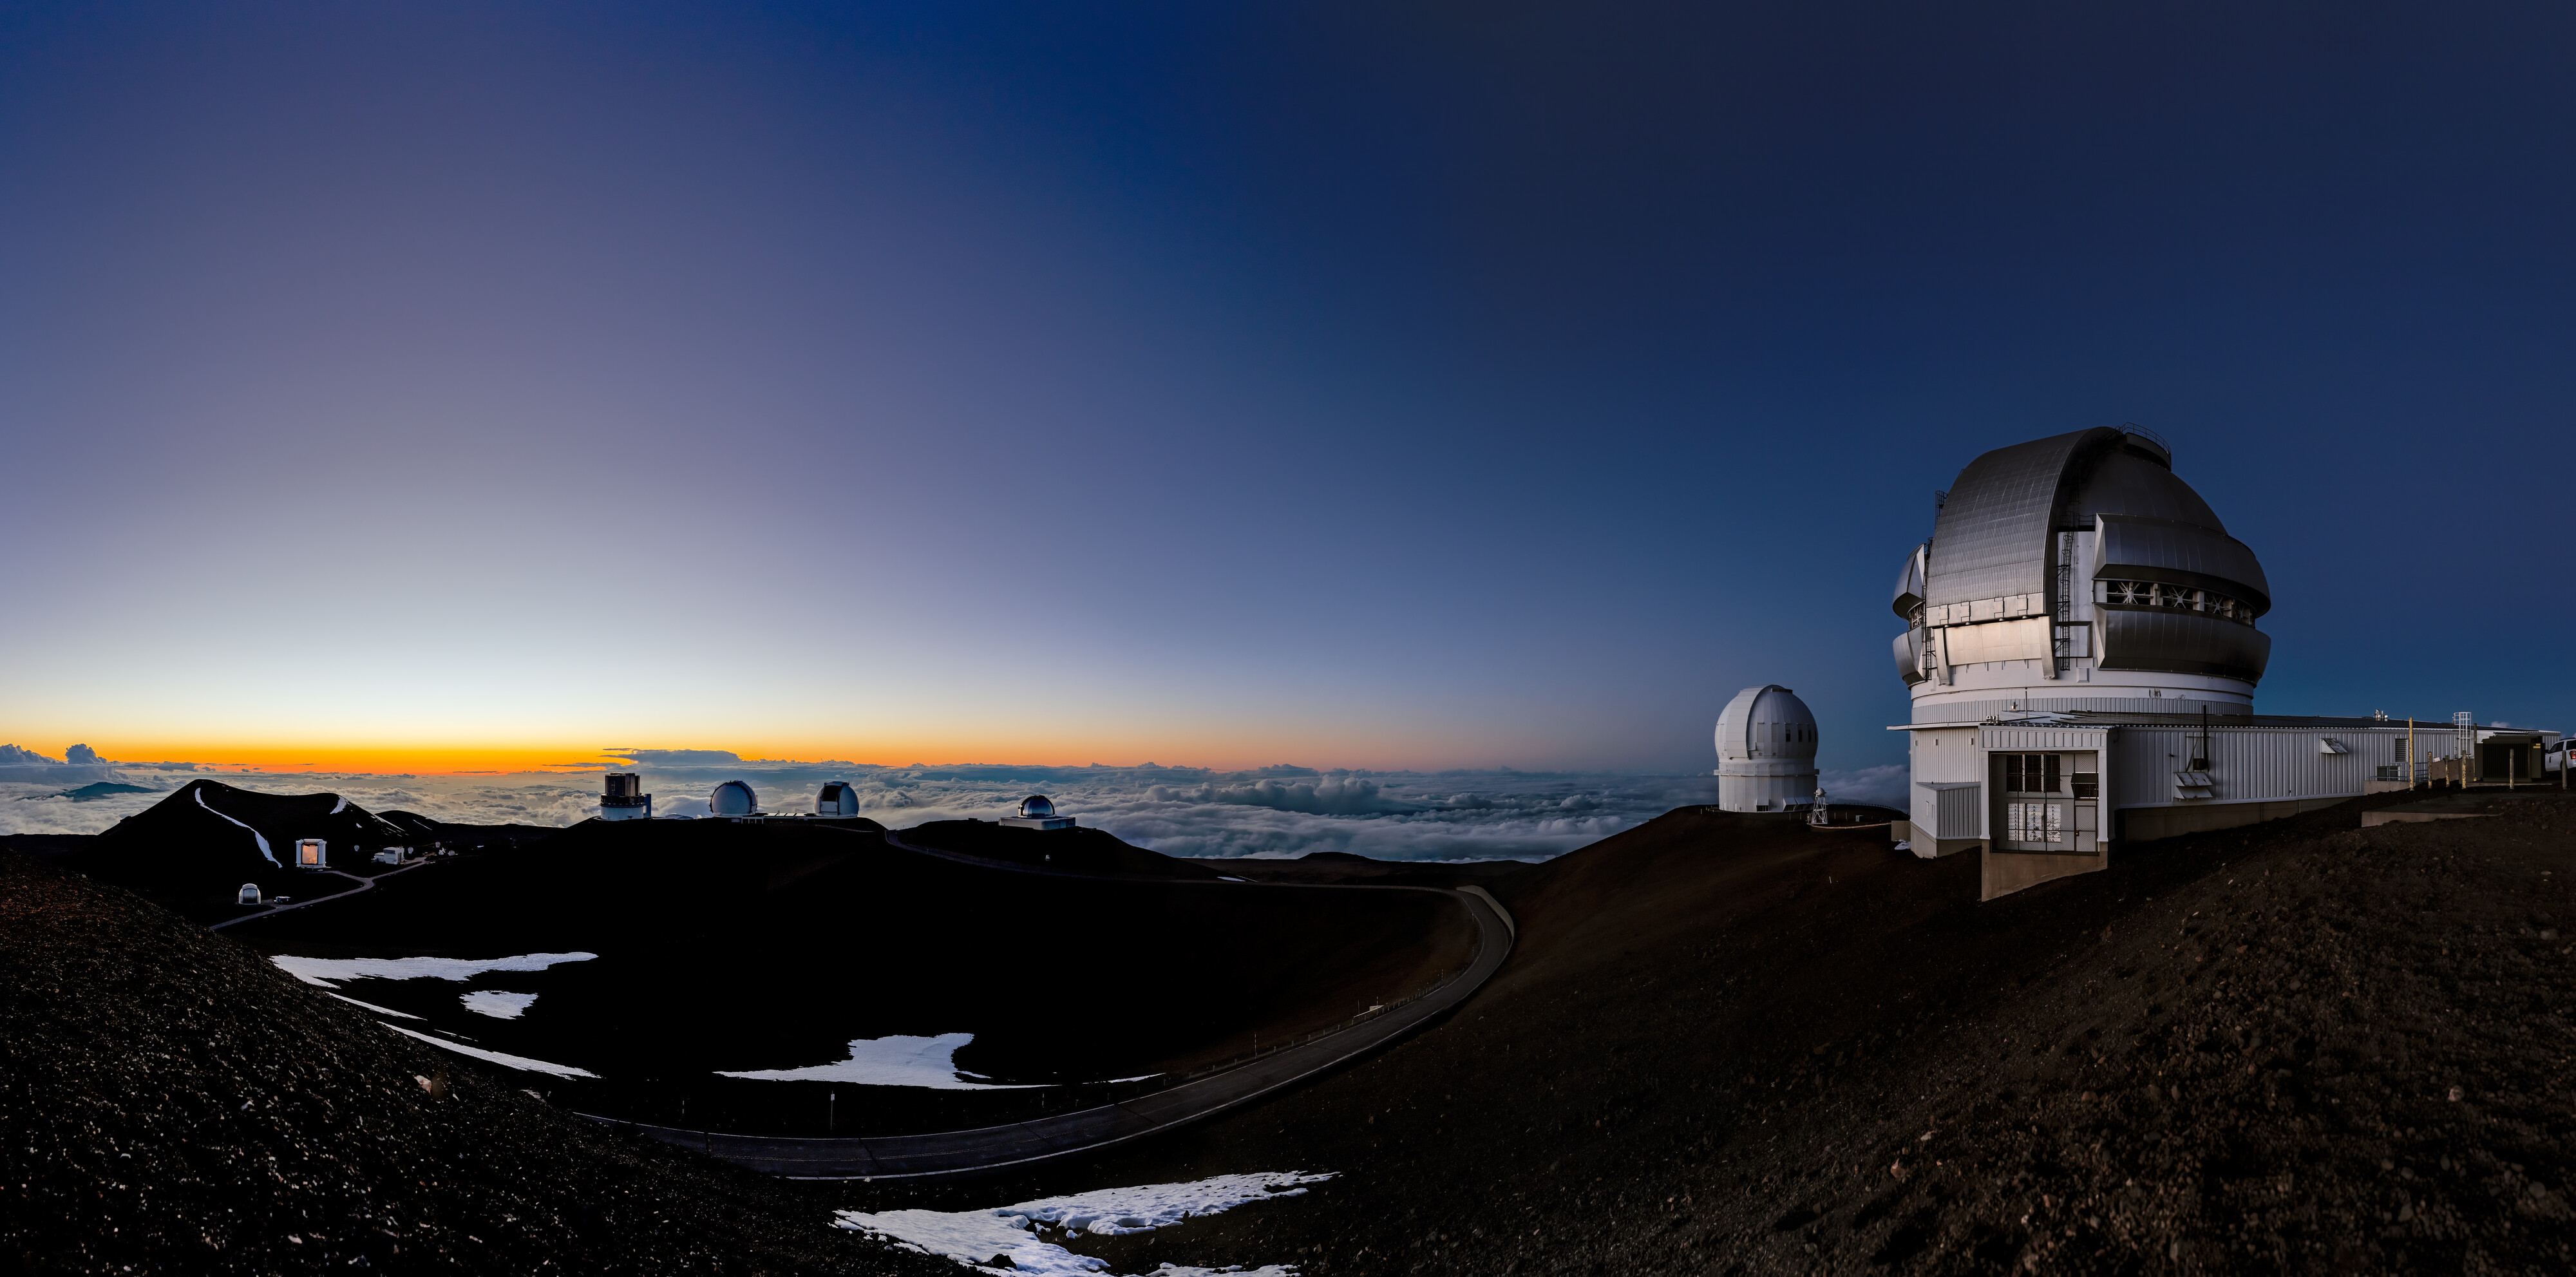

Maunakea Observatories Panorama

This 180-megapixel panorama shows the various Maunakea observatories including Gemini North, part of the International Gemini Observatory, a program of NSF NOIRLab.

Credit: NOIRLab/AURA/NSF/ T. Slovinský